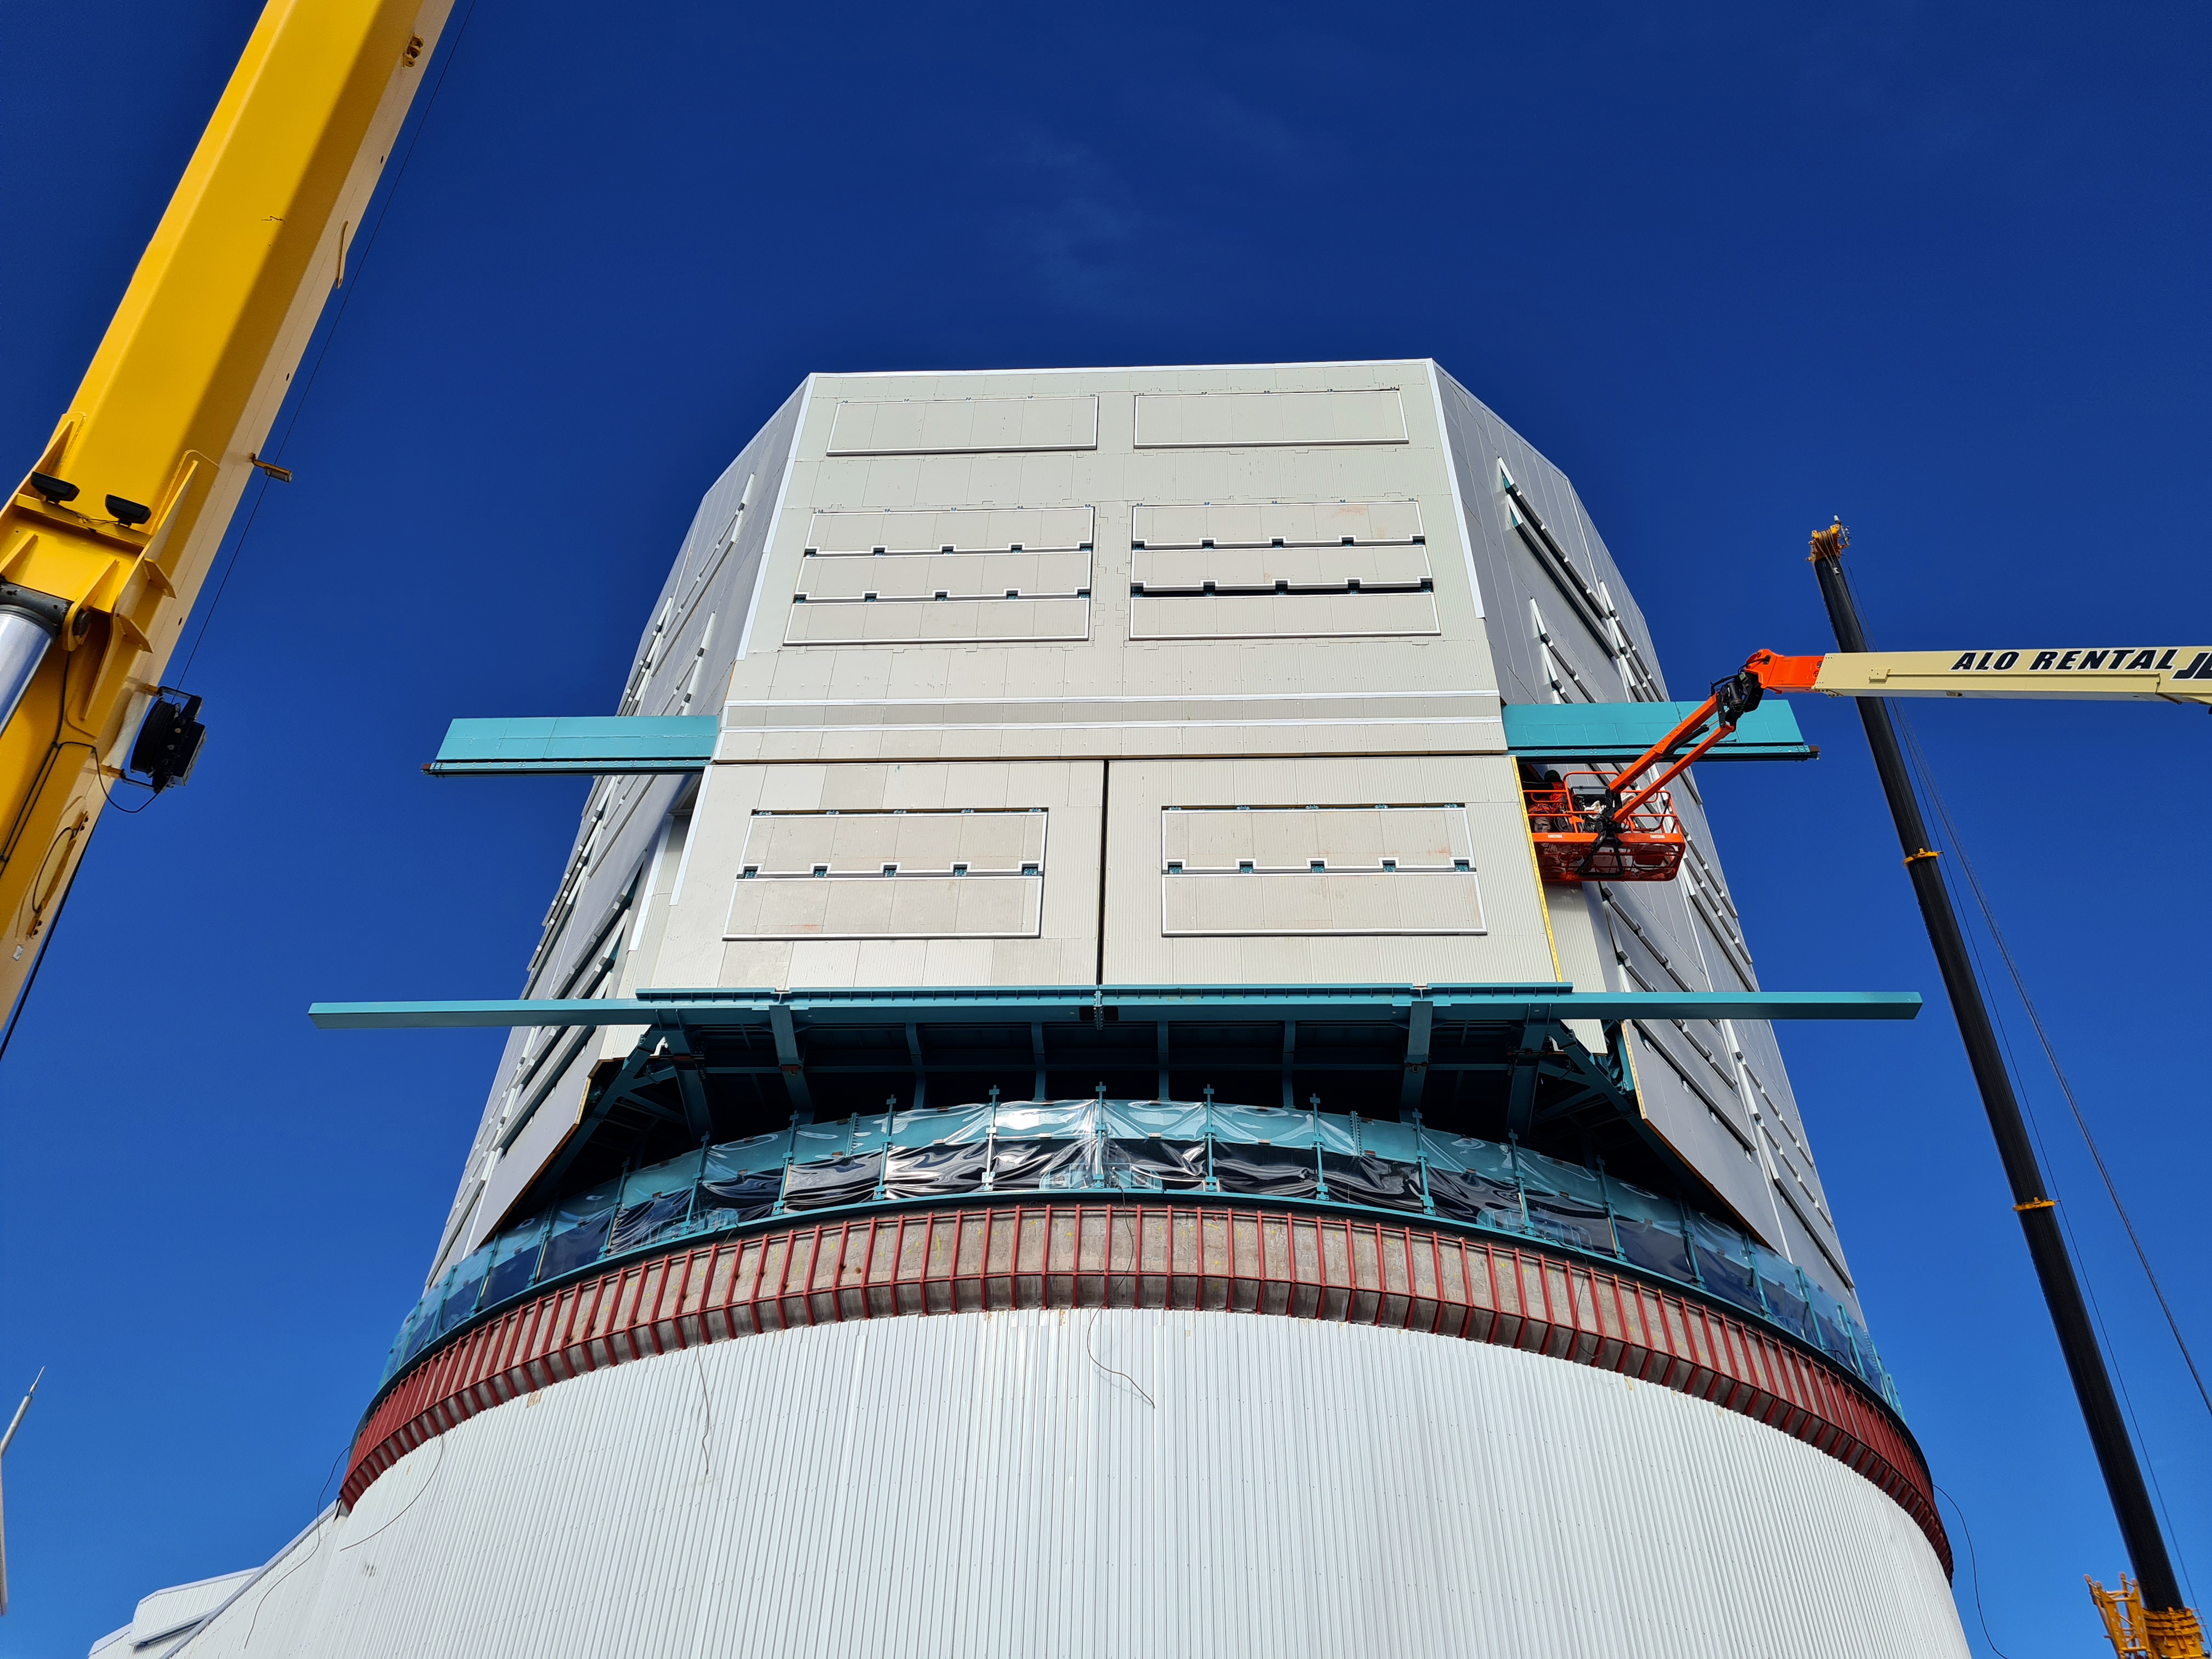

Vera C. Rubin Observatory Construction

The Vera C. Rubin Observatory under construction.

Credit: NOIRLab/AURA/NSF